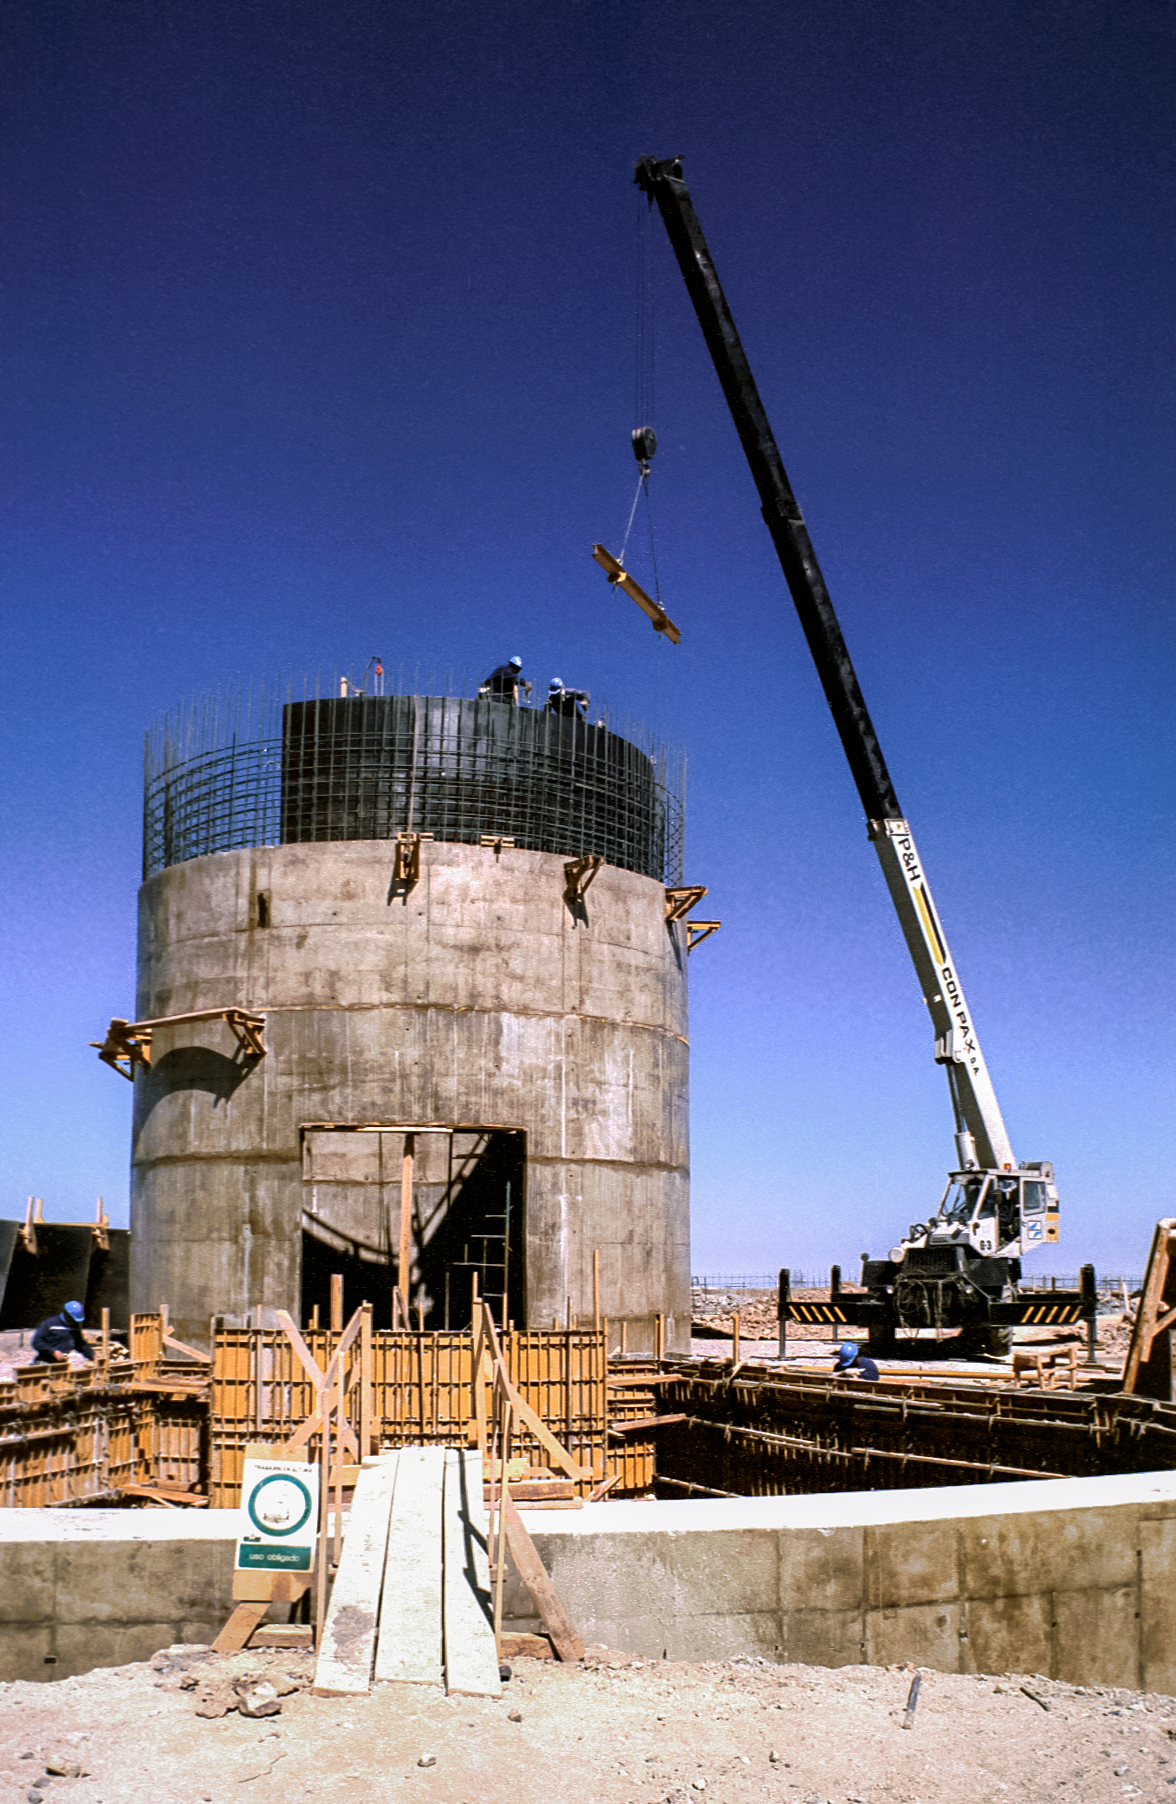

Gemini South under construction

Gemini South under construction, Cerro Pachón, Chile.

Credit: International Gemini Observatory/NOIRLab/NSF/AURA